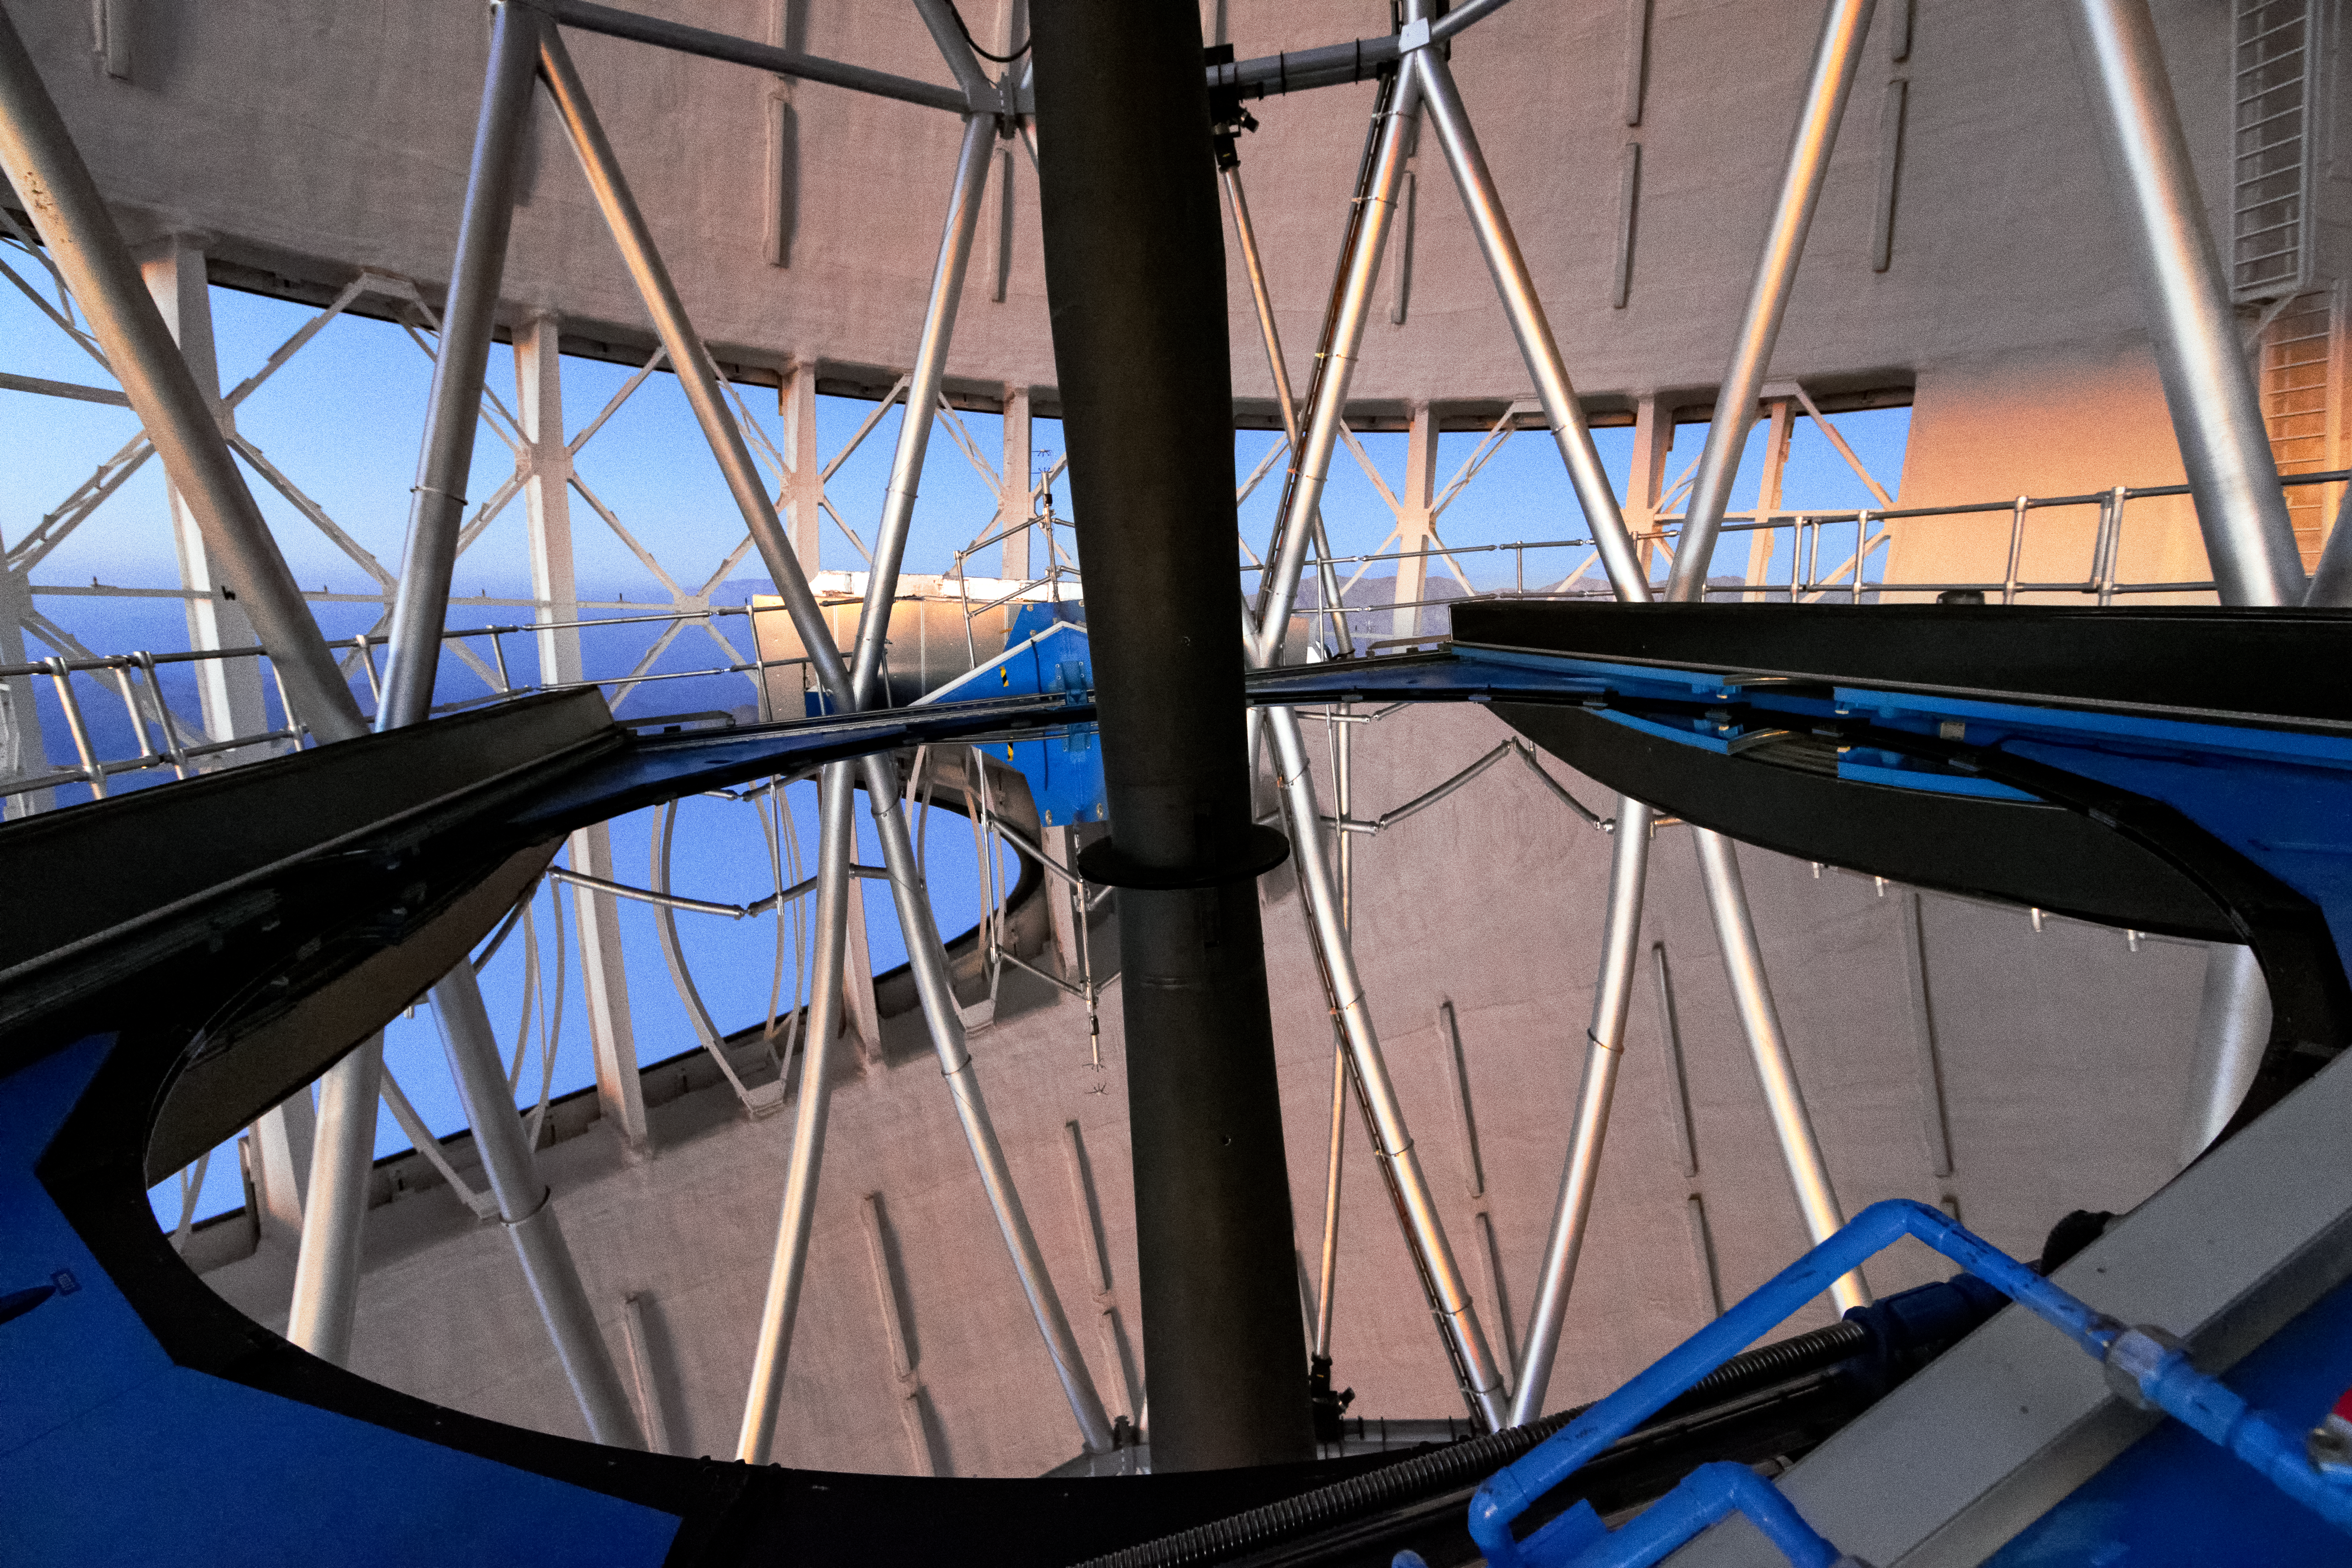

Gemini South Primary Mirror

Pictured here is a close-up view of the Gemini South 8-meter primary mirror.

Credit: International Gemini Observatory/NOIRLab/NSF/AURA/M. Paredes